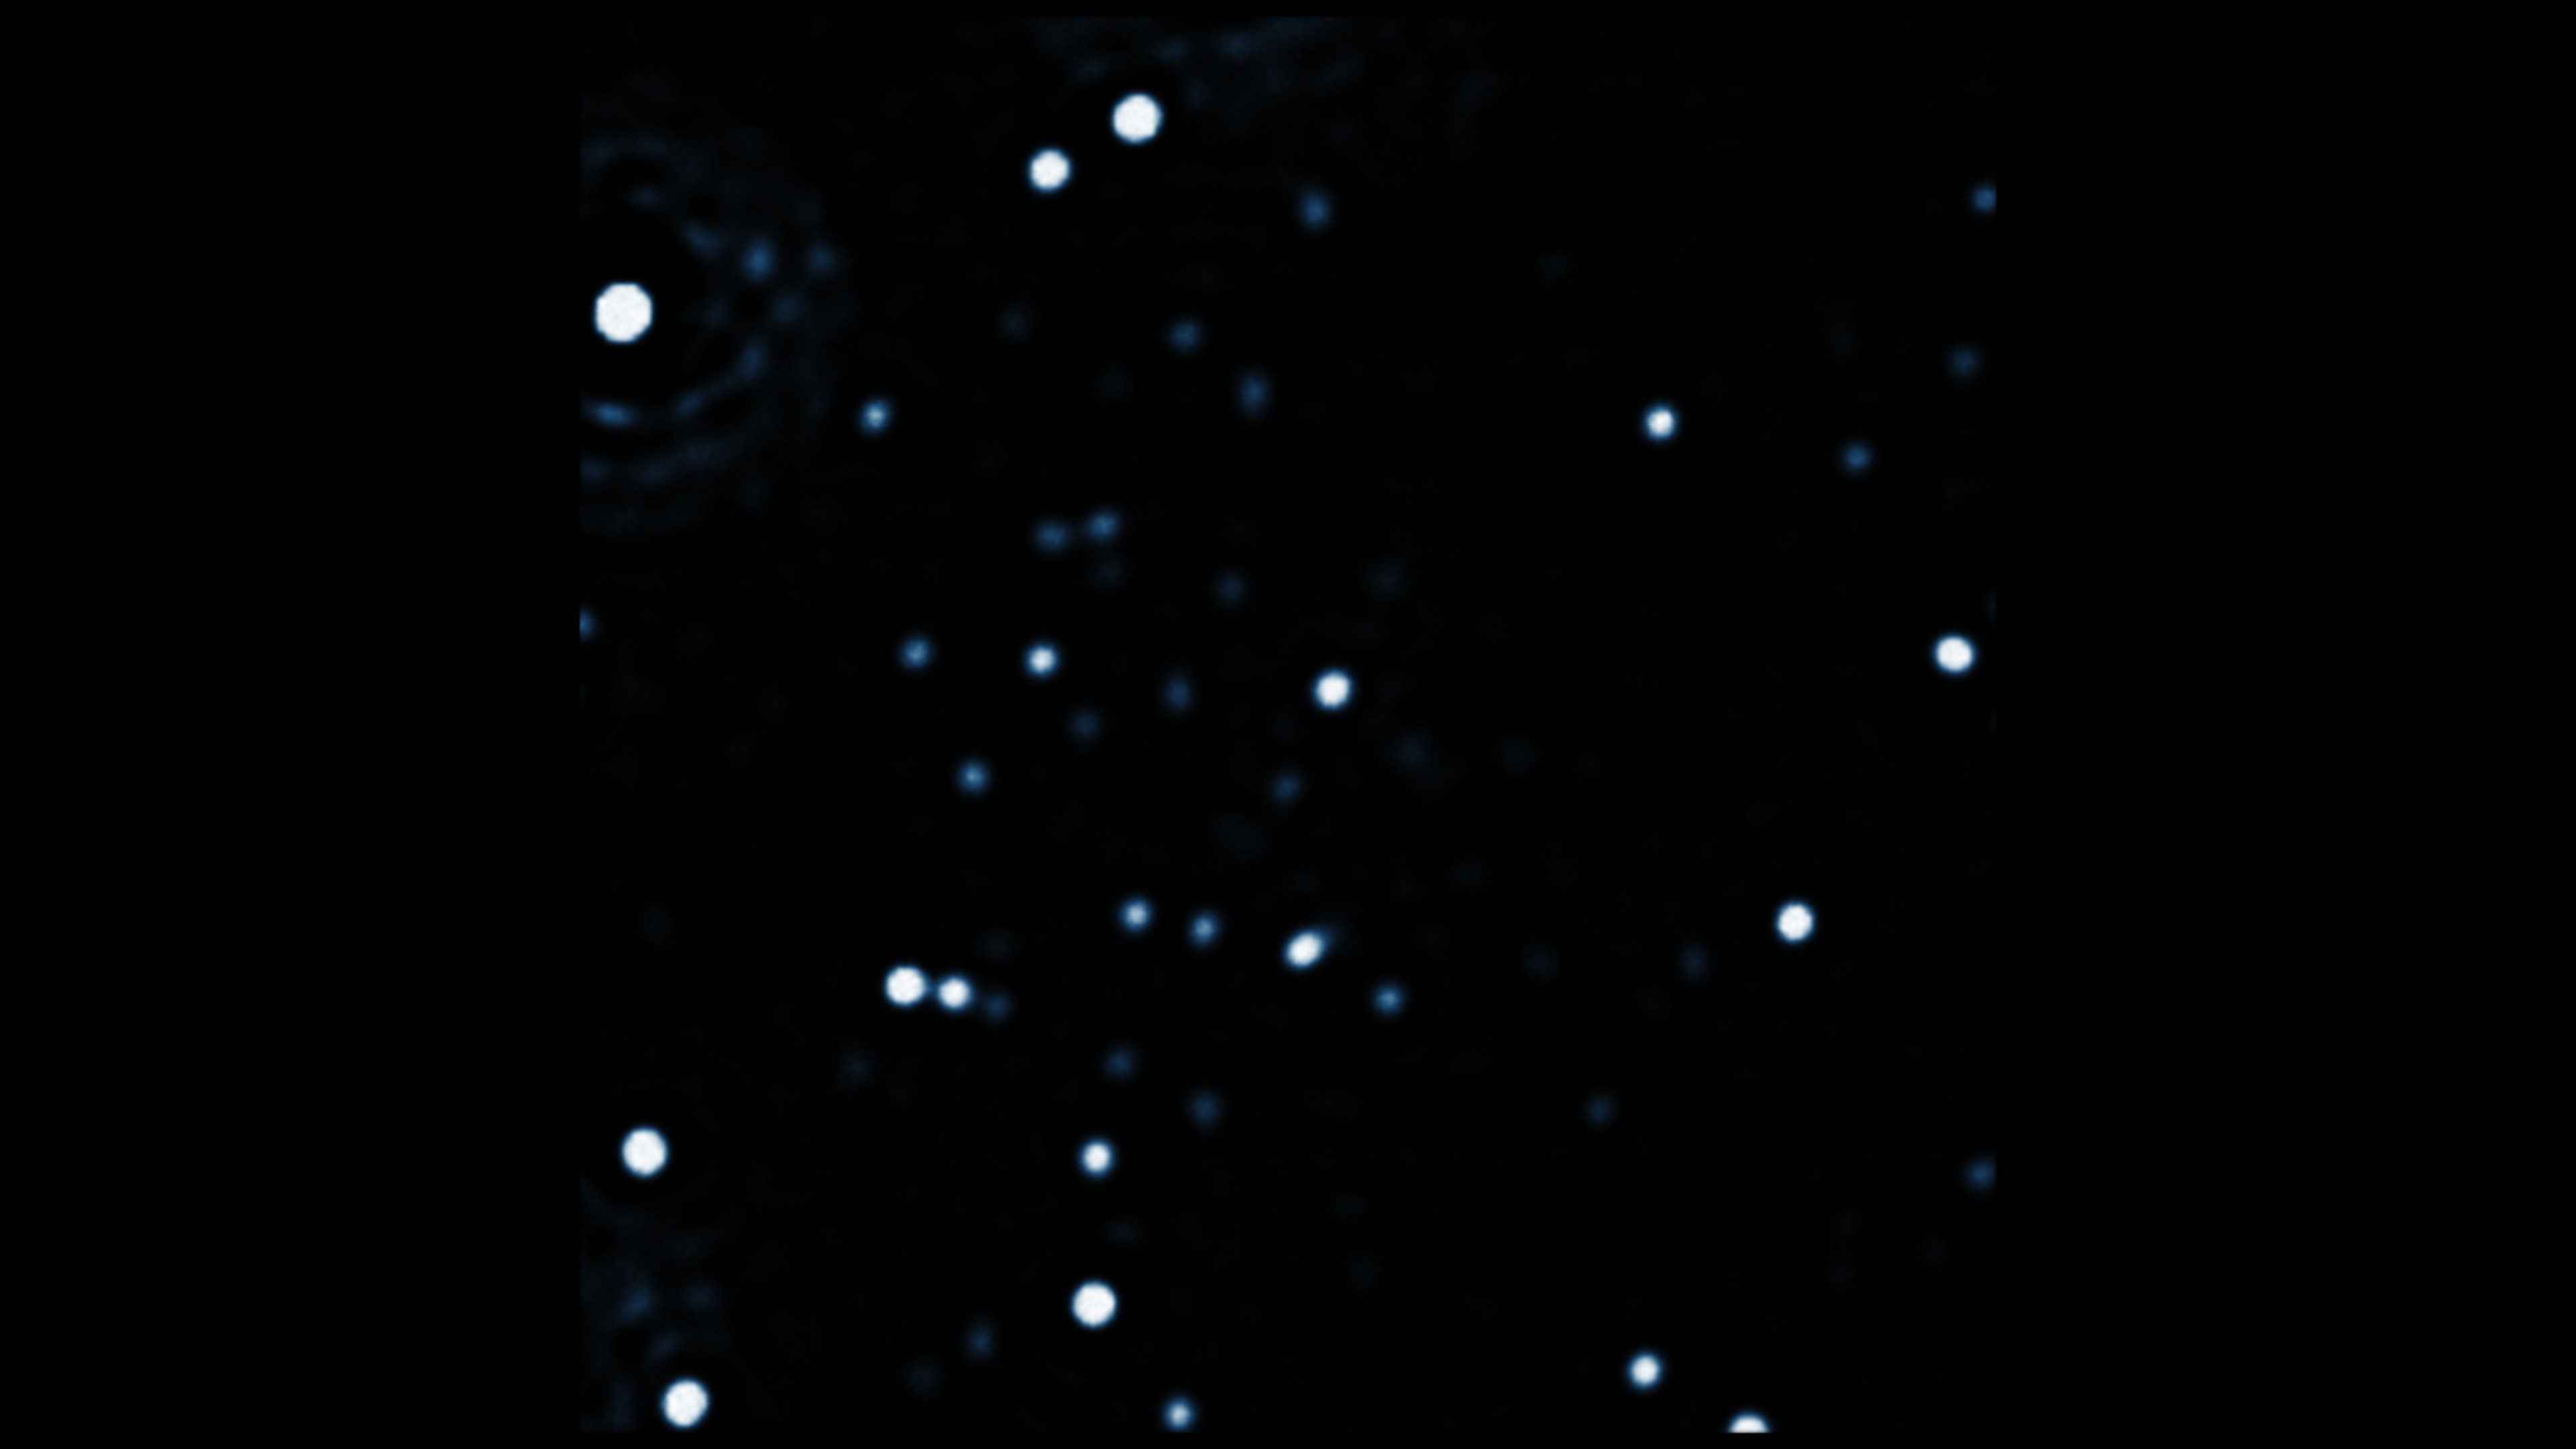

NACO observation of the stars at the centre of the Milky Way

This image is one of hundreds collected using the NACO instrument on ESO's Very Large Telescope in Chile over a two-decade period to monitor the motions of stars orbiting the supermassive black hole at the centre of the Milky Way.

Credit: ESO/MPE